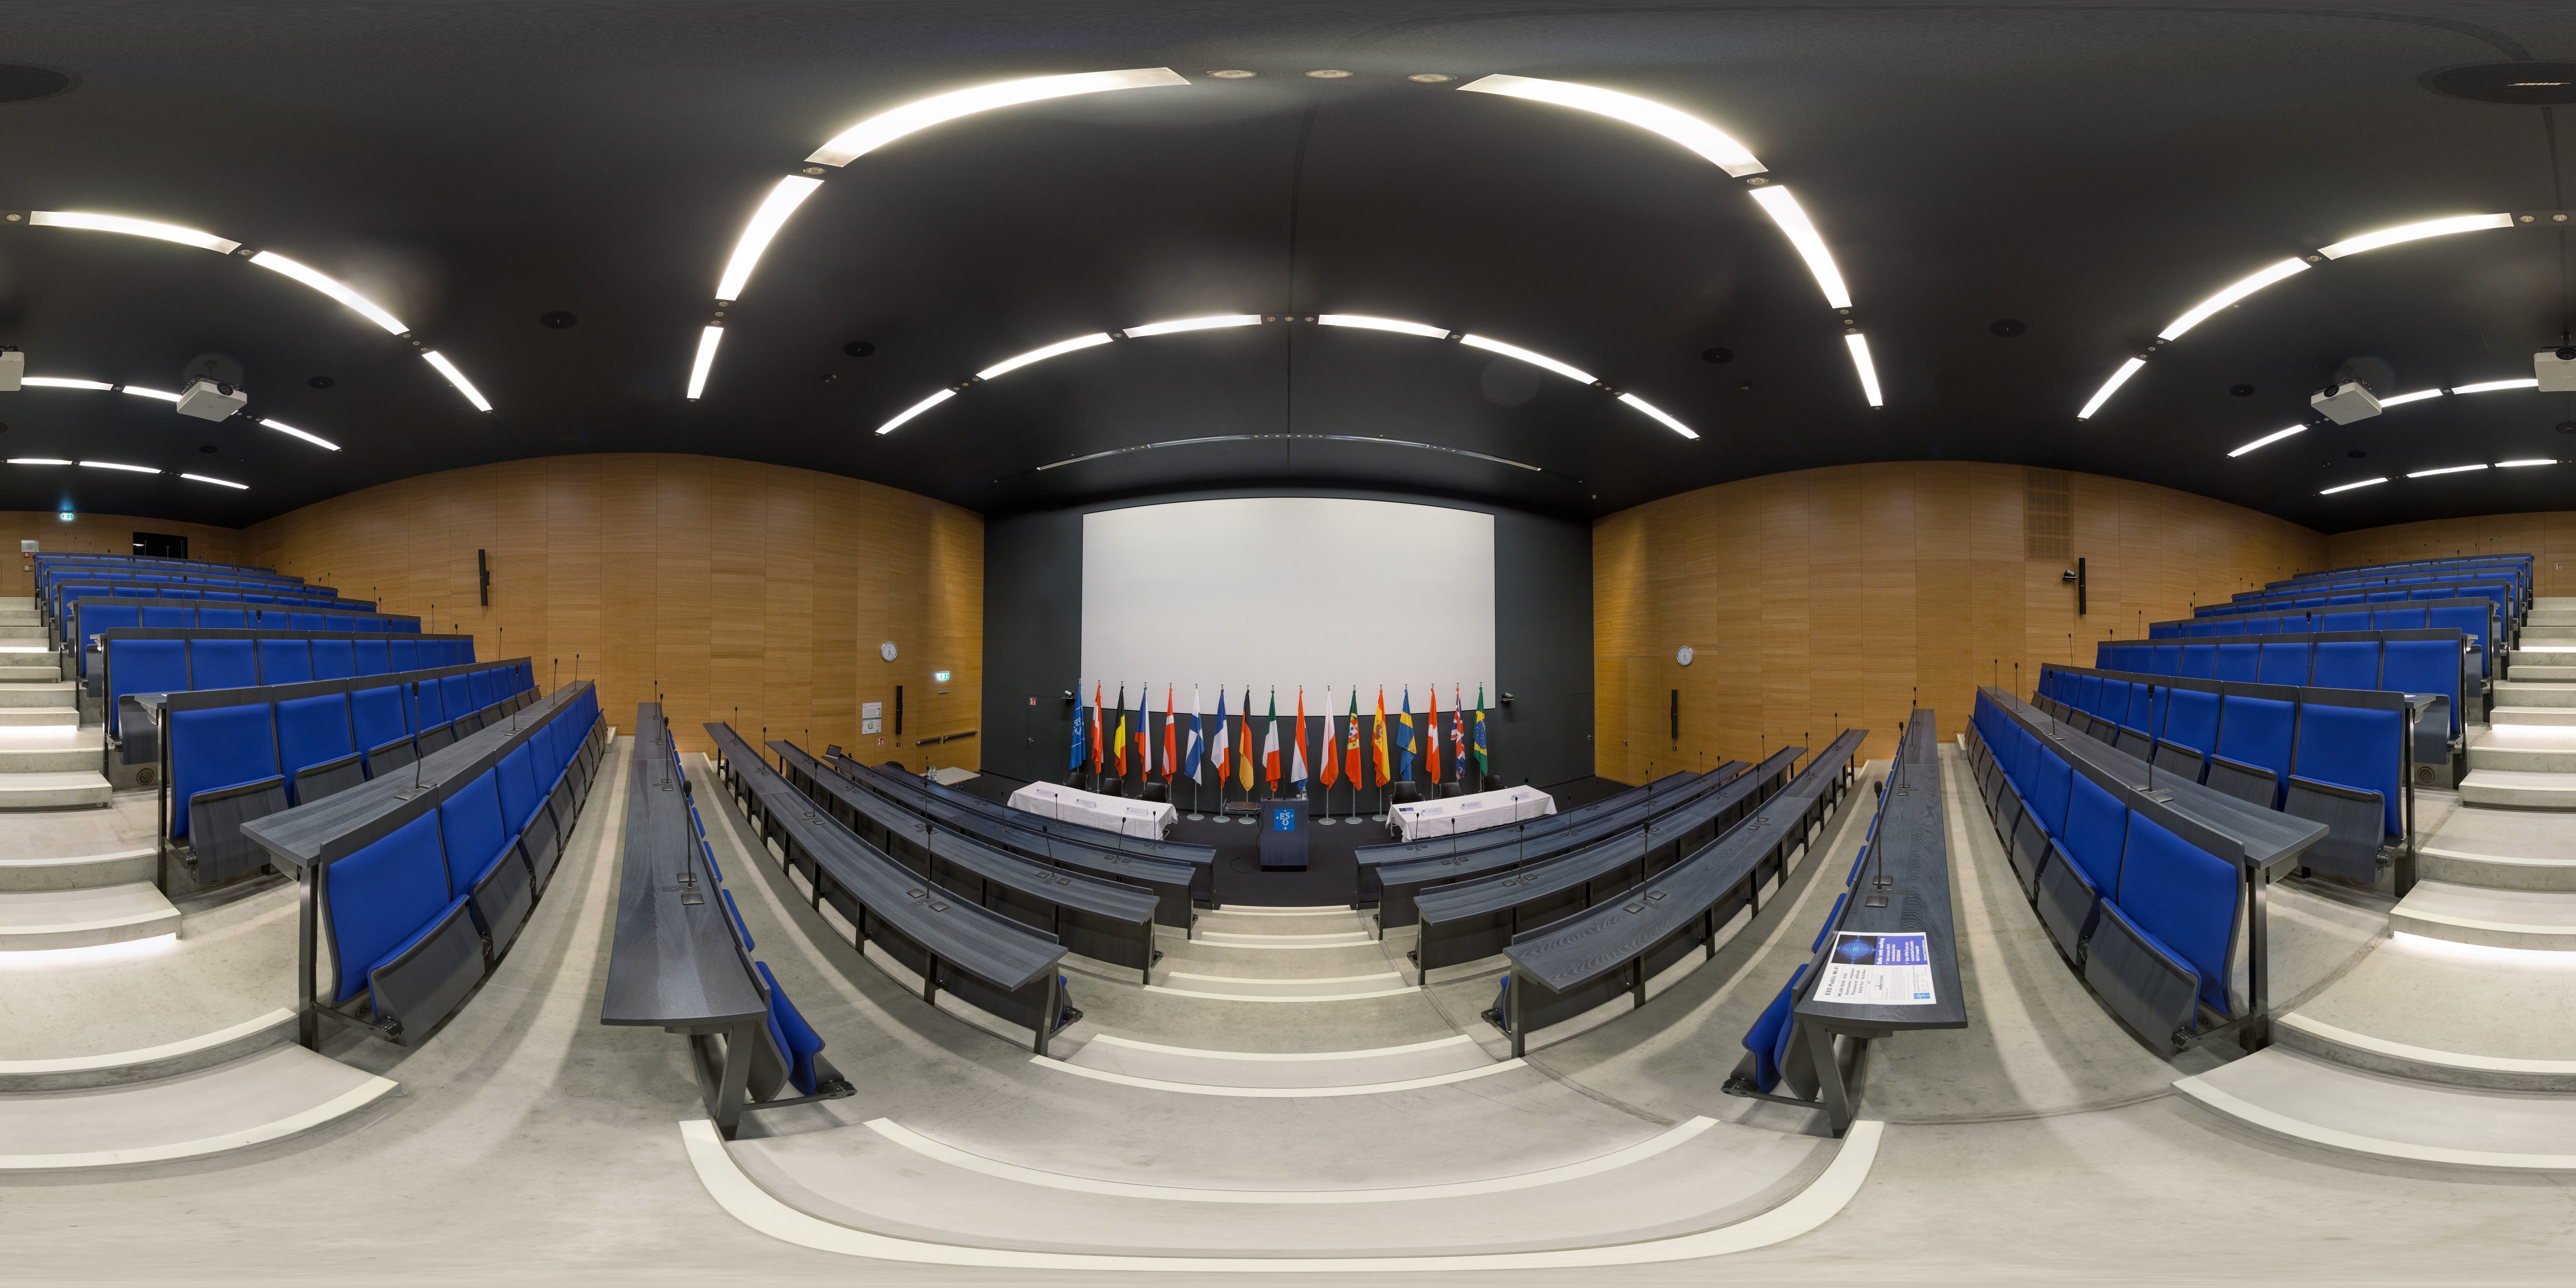

Eridanus auditorium at ESO Headquarters

ESO's New Building of ESO Headquarters houses the Eridanus auditorium, a space used for presentations, meetings, and press conferences. ESO Headquarters is located in Garching bei München, Germany.

Credit: ESO/P. Horálek